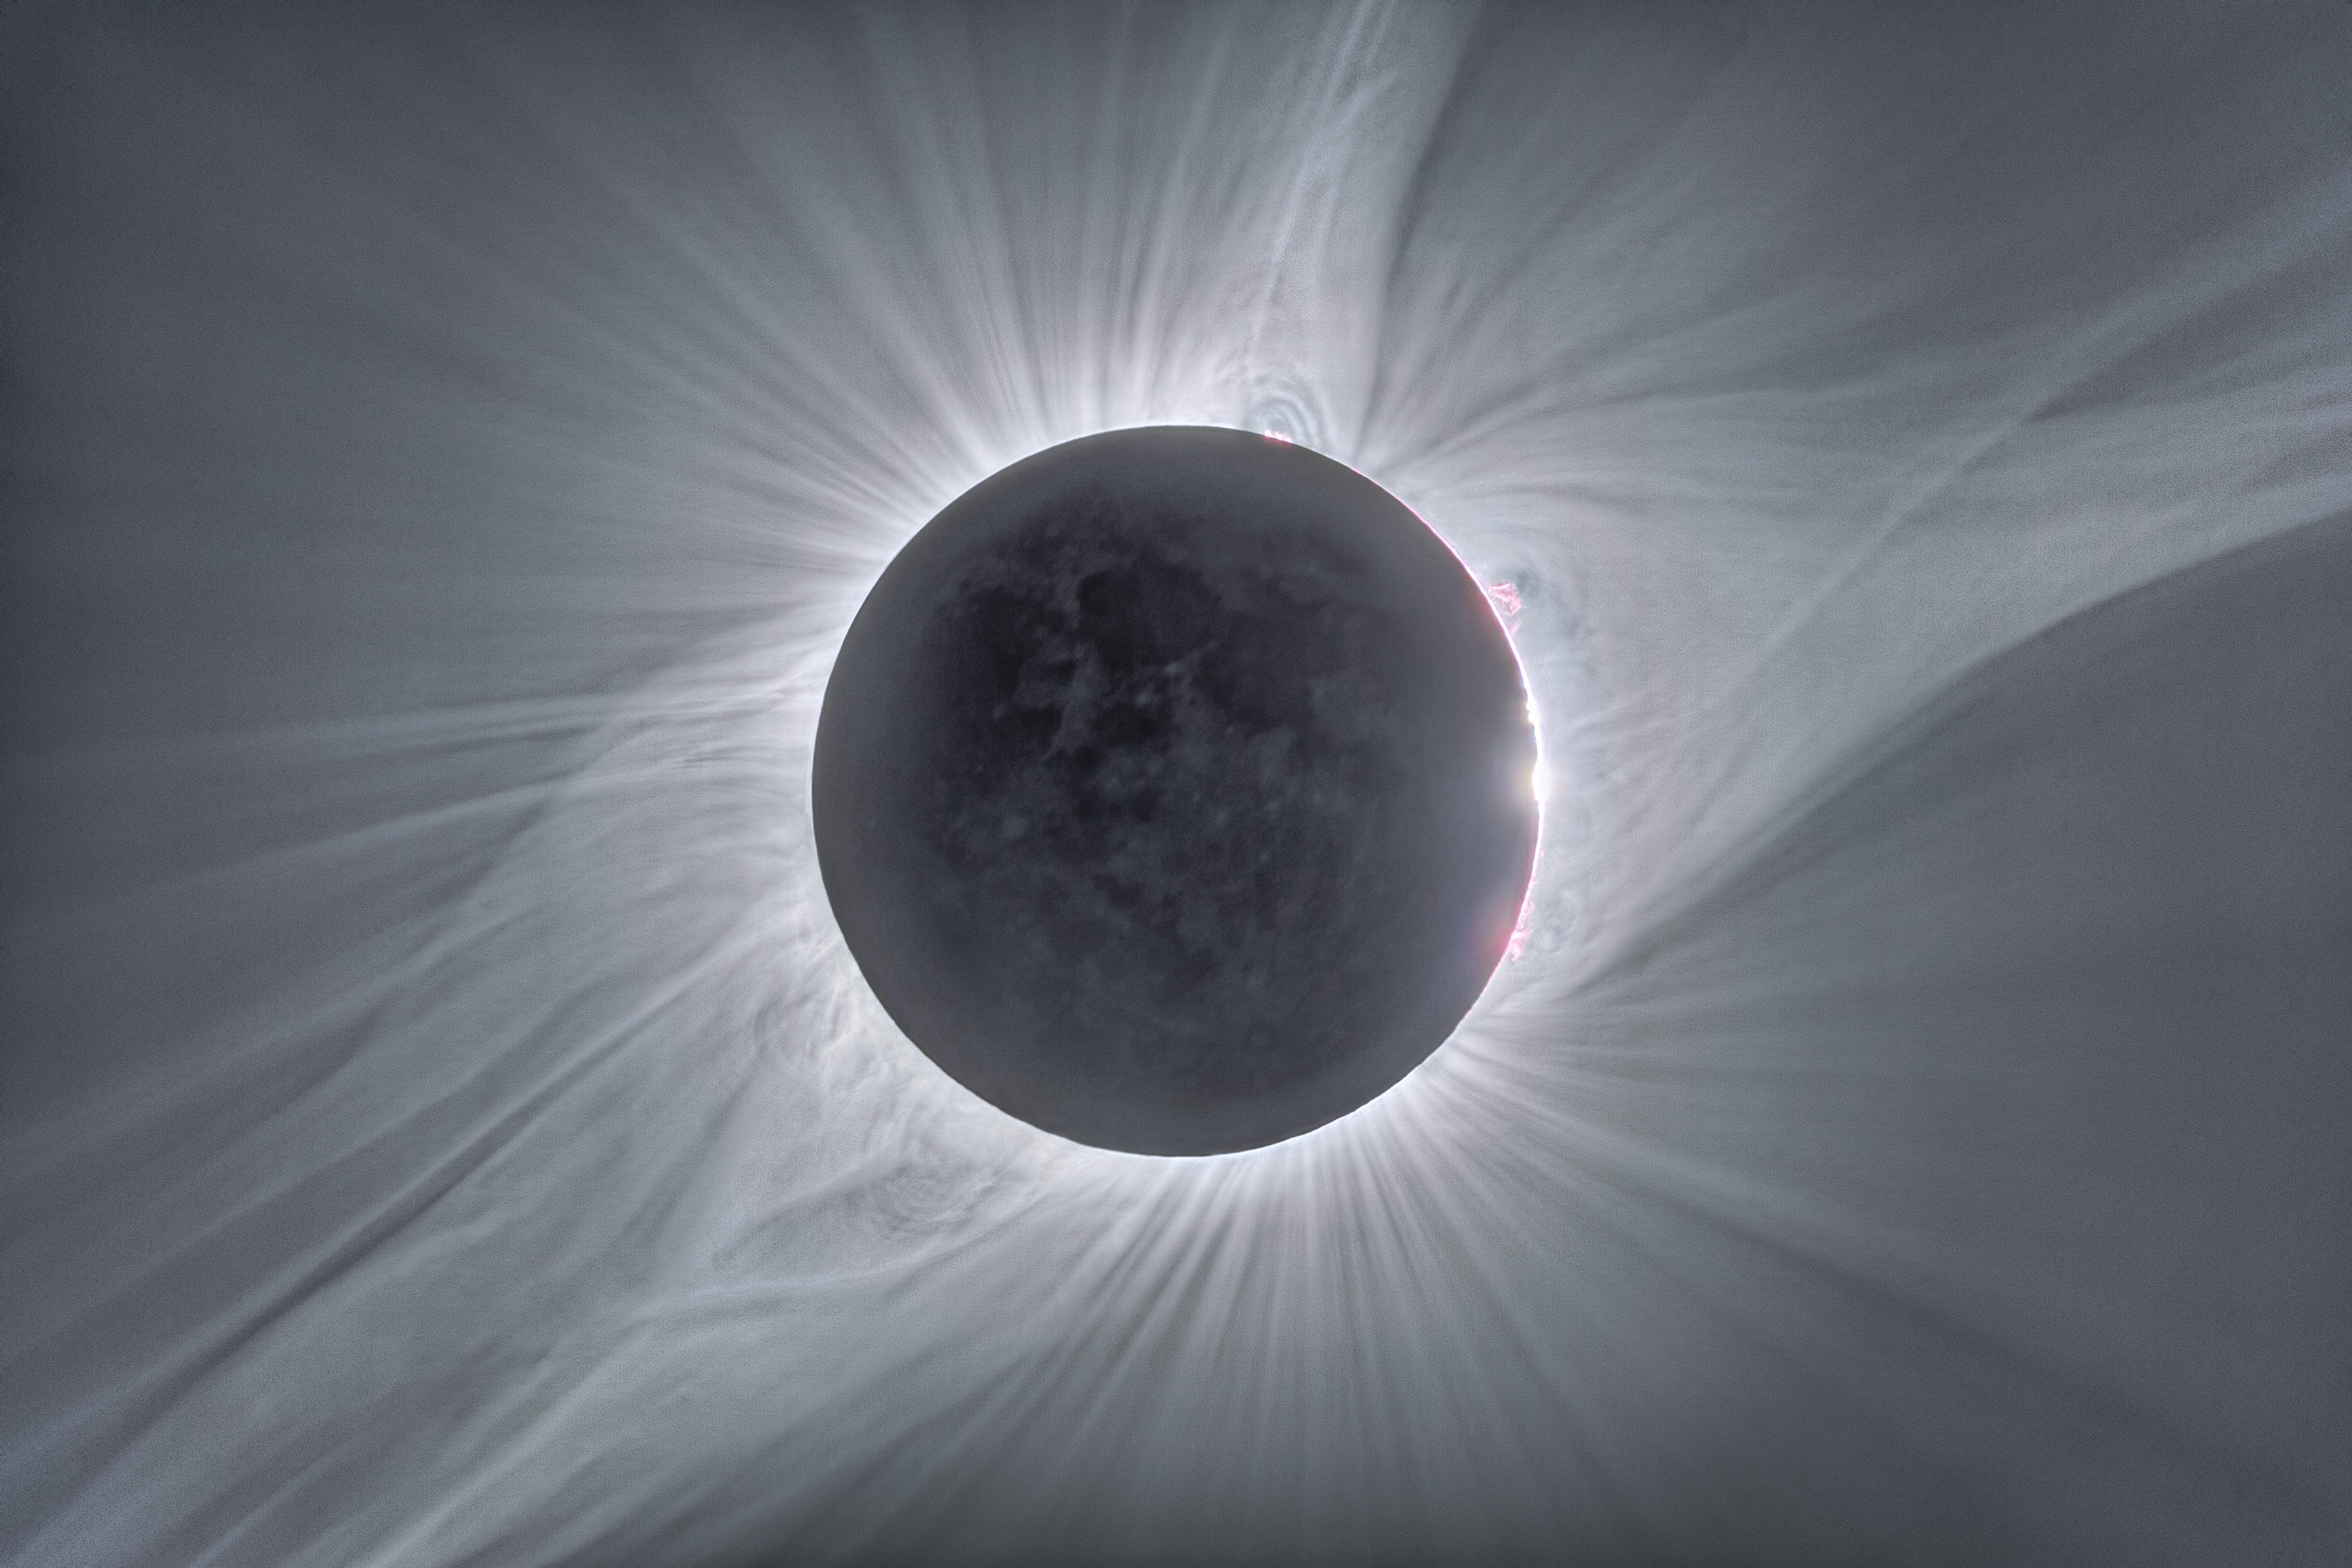

The total solar eclipse of 21 August 2017

This image combines many exposures of different durations taken to reveal aspects of the widely-viewed total solar eclipse of 21 August 2017, which was visible from the United States. In the centre the faint circle of the Moon can be seen, with its surface features dimly illuminated in light reflected from the Earth. Around the edge red prominences can be seen and further out the white glow of the corona is sculpted by the Sun's magnetic field.

Credit: ESO/P. Horálek/Solar Wind Sherpas project